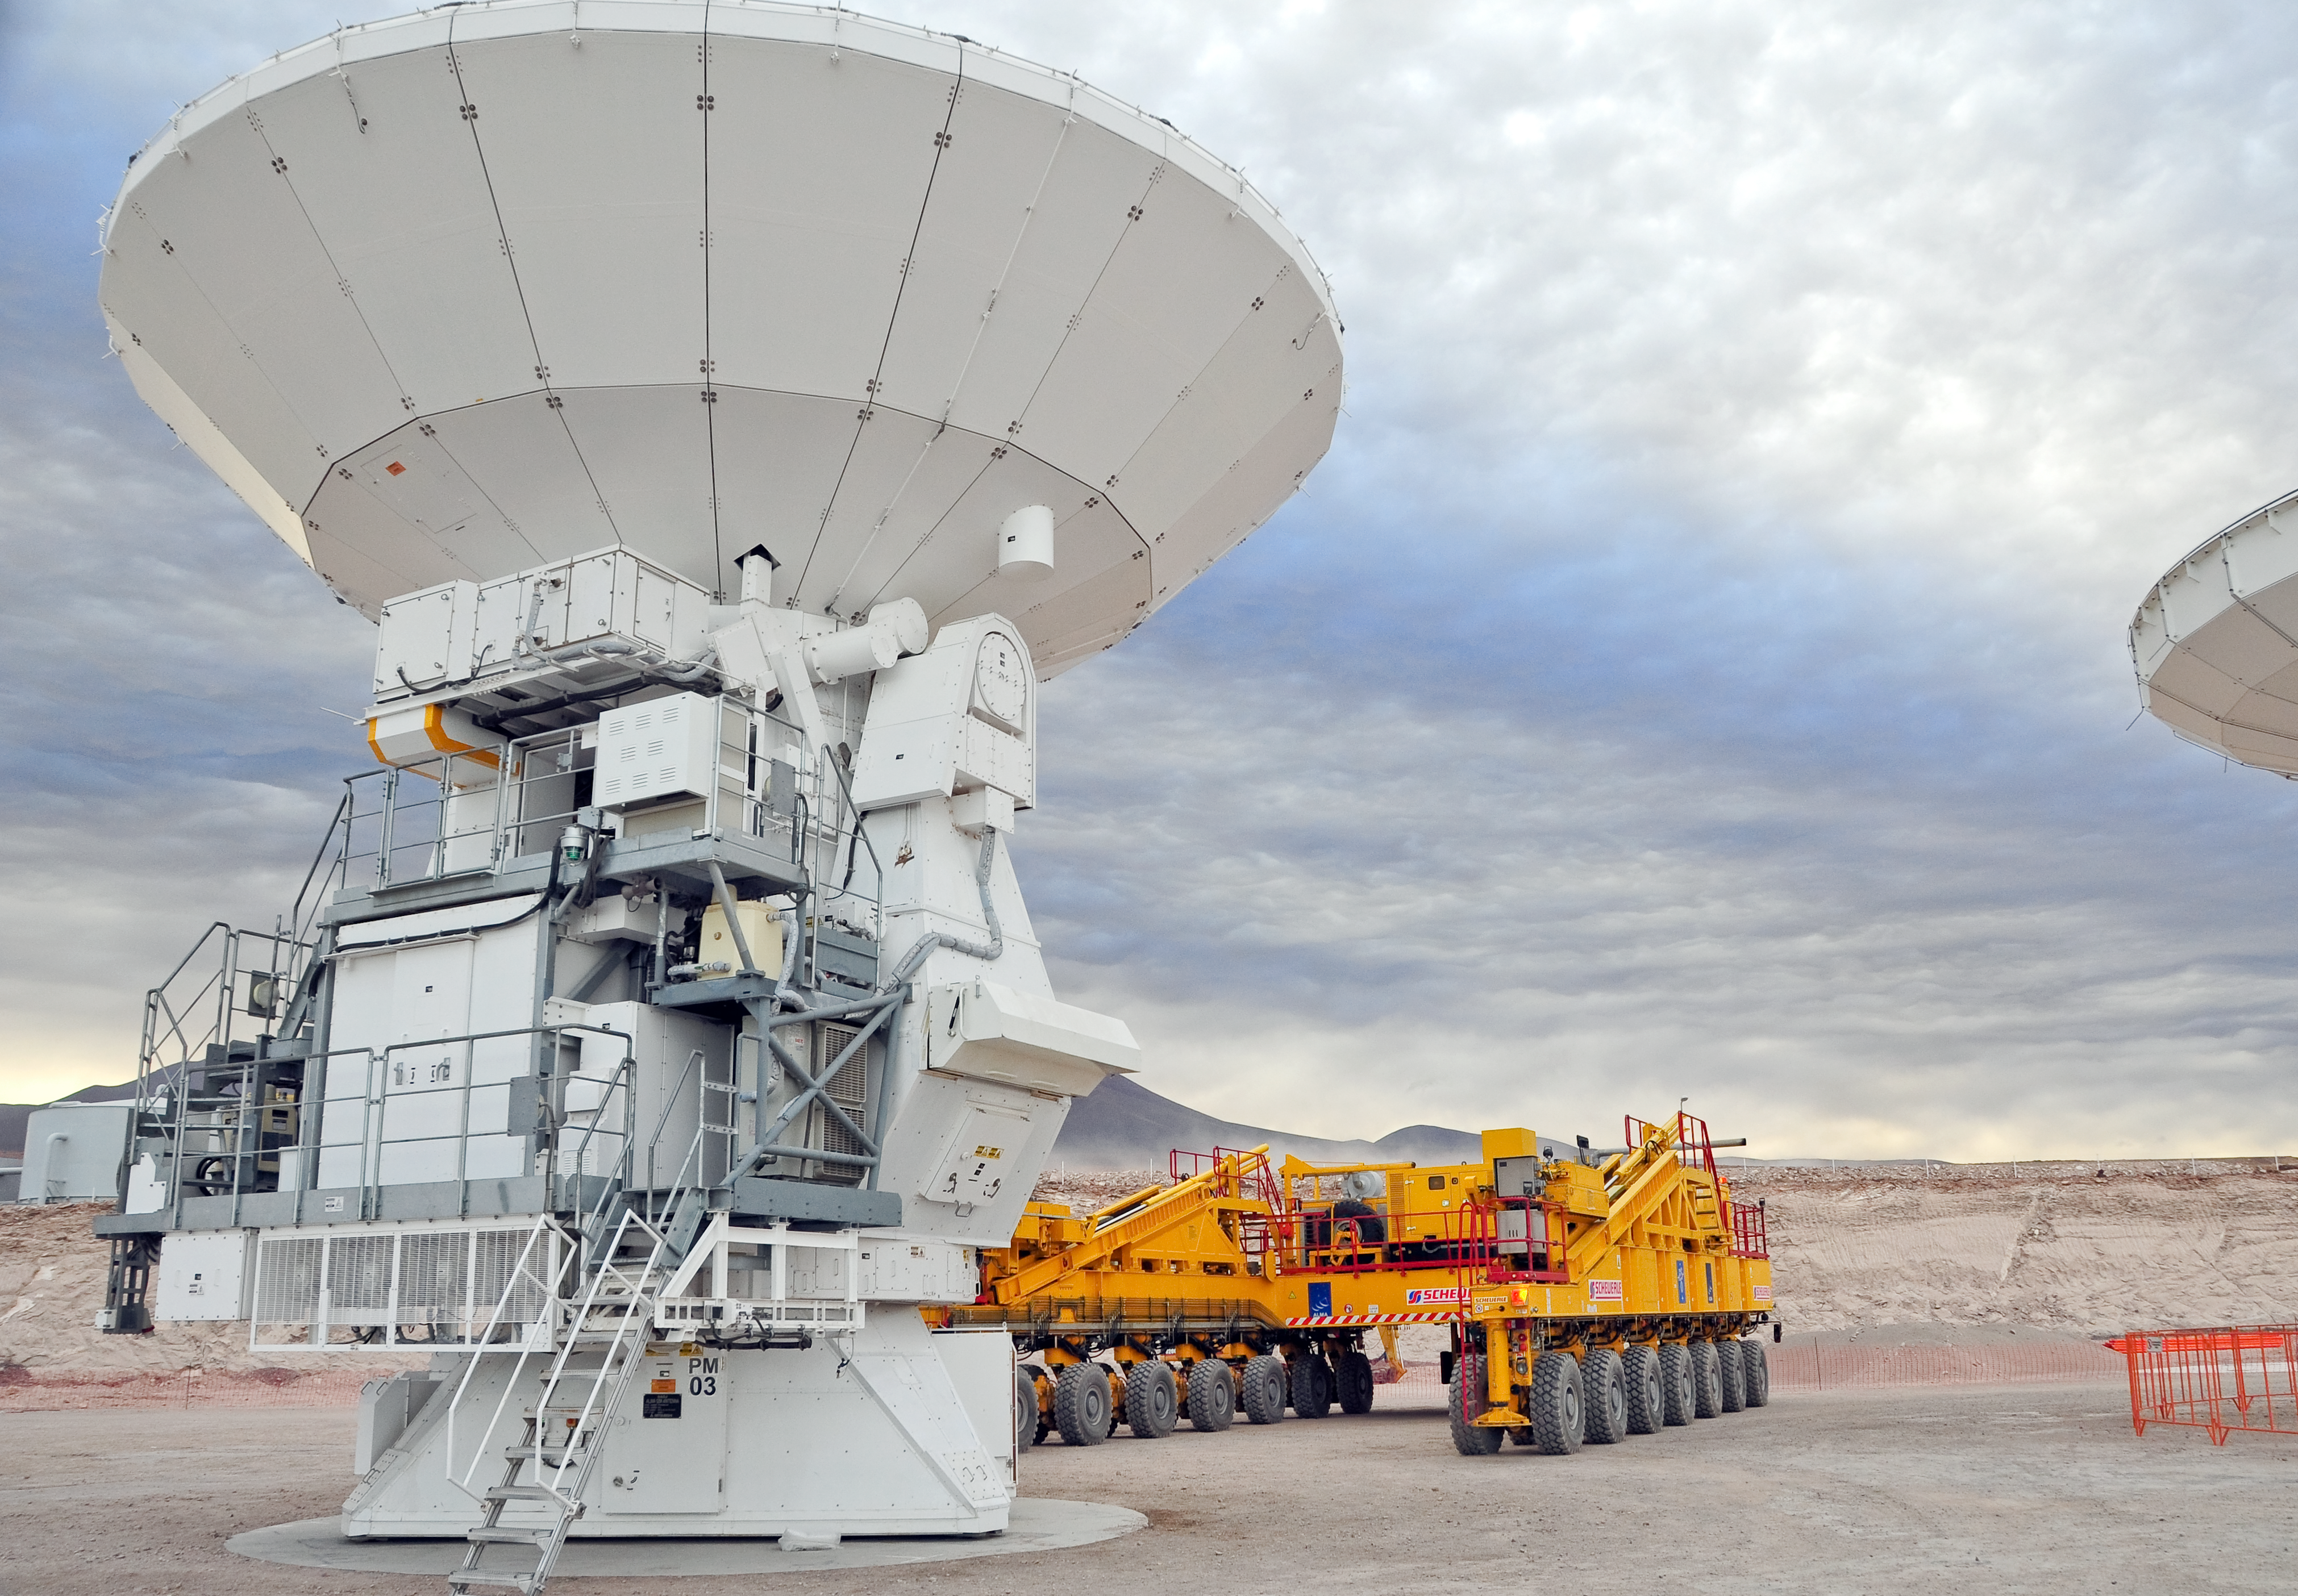

The first journey of an ALMA antenna to the plateau of Chajnantor

An ALMA antenna begins the journey from the Operations Support Facility to the plateau of Chajnantor for the first time. The ALMA transporter vehicle carefully picks up the state-of-the-art antenna, with a diameter of 12 metres and a weight of about 100 tons, and begins the journey to the Array Operations Site, which is at an altitude of 5000 m. The antenna is designed to withstand the harsh conditions at the high site, where the extremely dry and rarefied air is ideal for ALMA’s observations of the universe at millimetre- and submillimetre-wavelengths.

Credit: ALMA (ESO/NAOJ/NRAO)